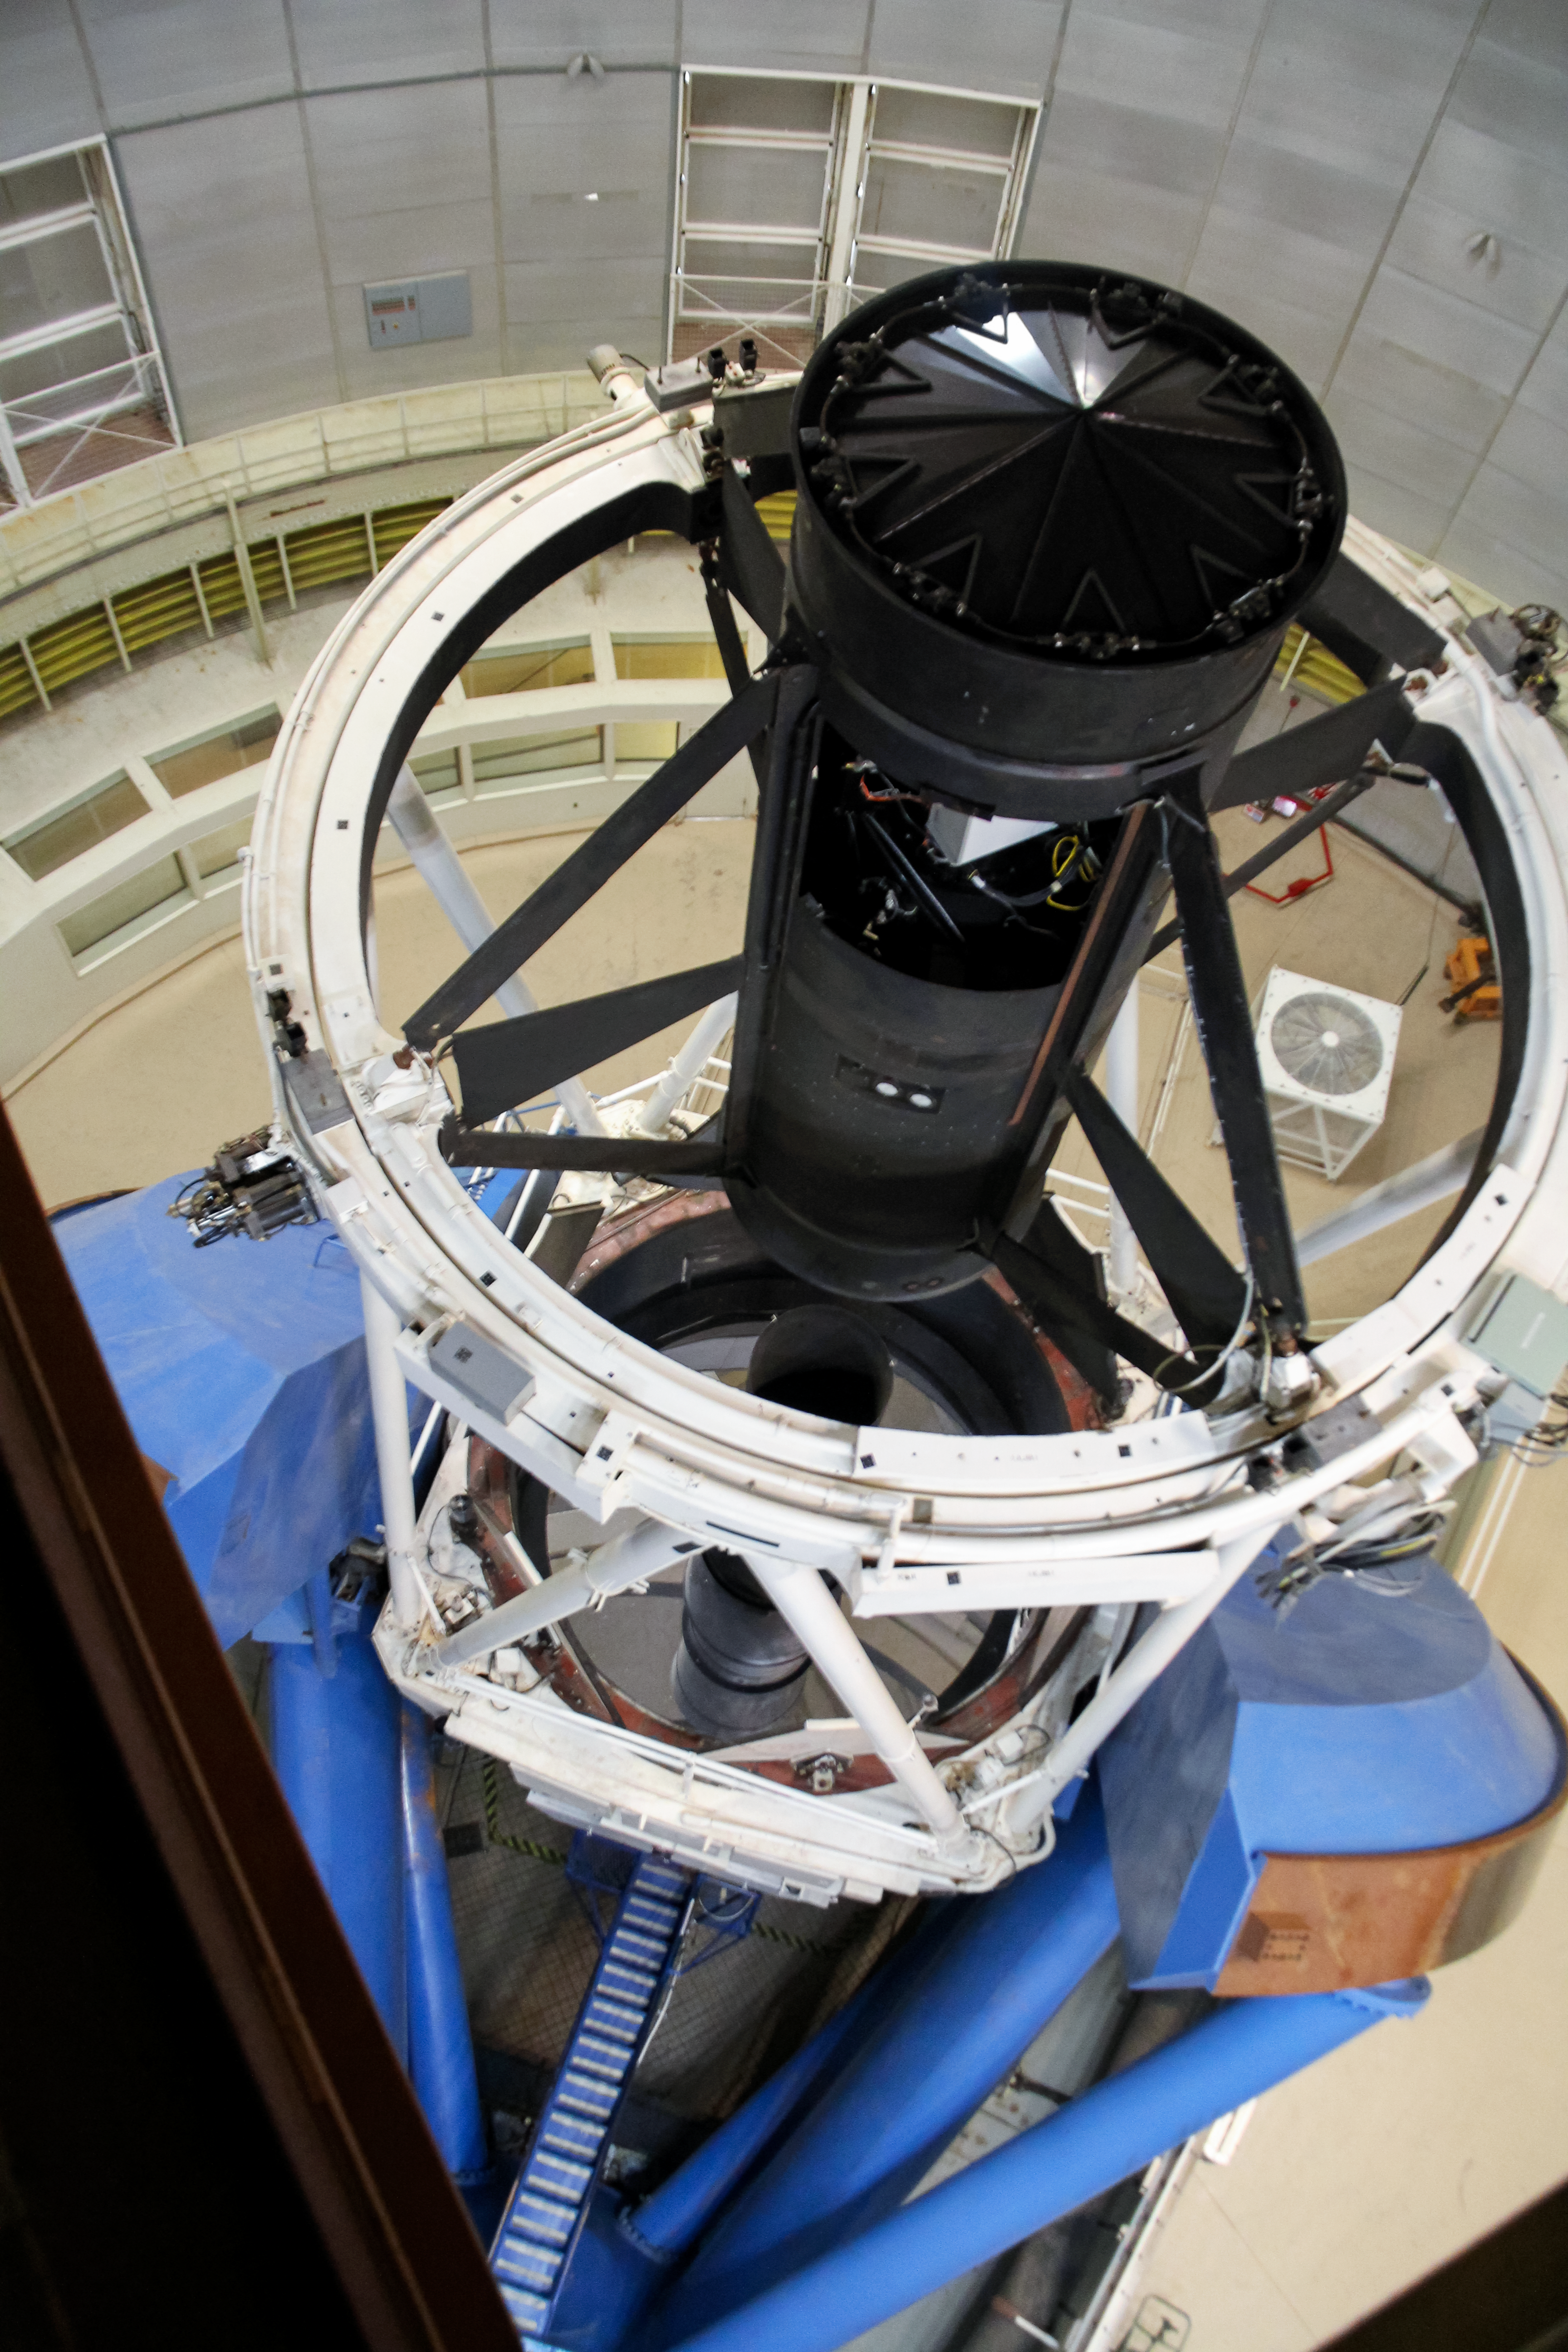

Nicholas U. Mayall 4-meter Telescope interior

Nicholas U. Mayall 4-meter Telescope interior, KPNO, Arizona.

Credit: KPNO/NOIRLab/NSF/AURA/P. Marenfeld